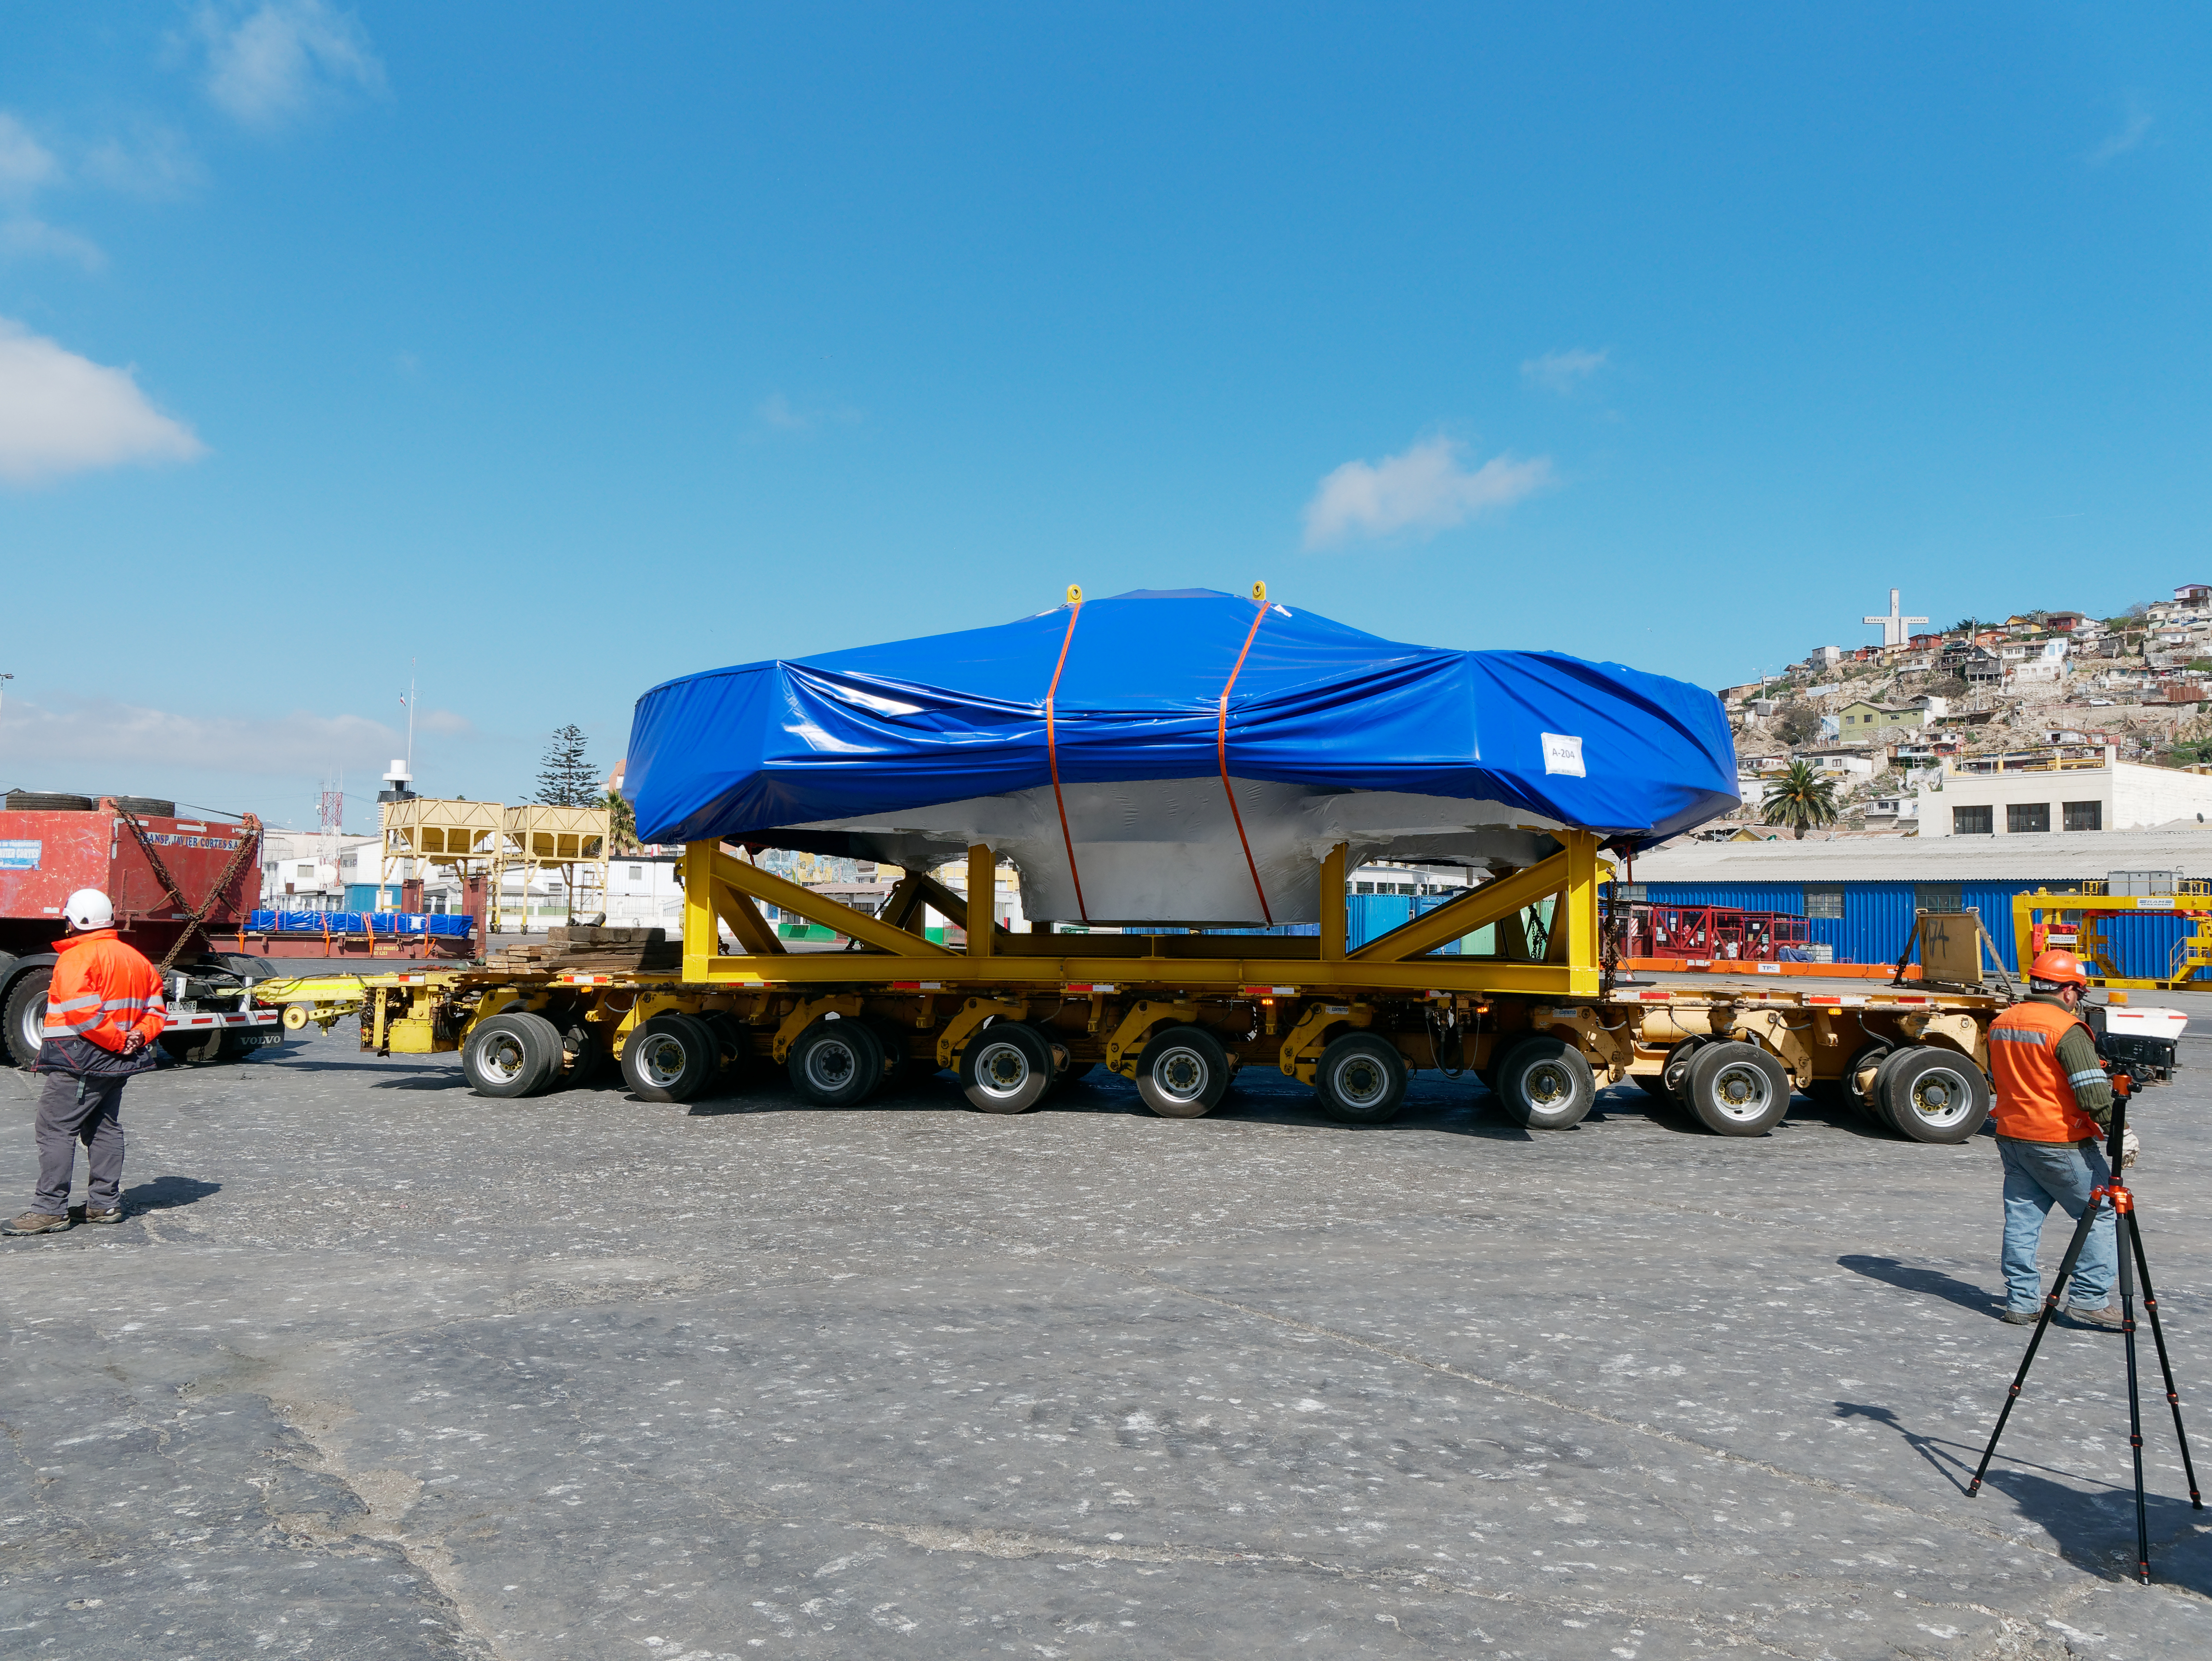

TMA Arrives in Coquimbo

On September 7, 2019, the ship carrying the LSST Telescope Mount Assembly (TMA) arrived in Coquimbo. The TMA was manufactured in Spain, and was disassembled into smaller pieces for shipping. Each piece was marine-wrapped to protect it during transport. Now the pieces will be loaded onboard a fleet of transport vehicles which will carry them to the LSST summit facility on Cerro Pachón.

Credit: Rubin Observatory/NSF/AURA